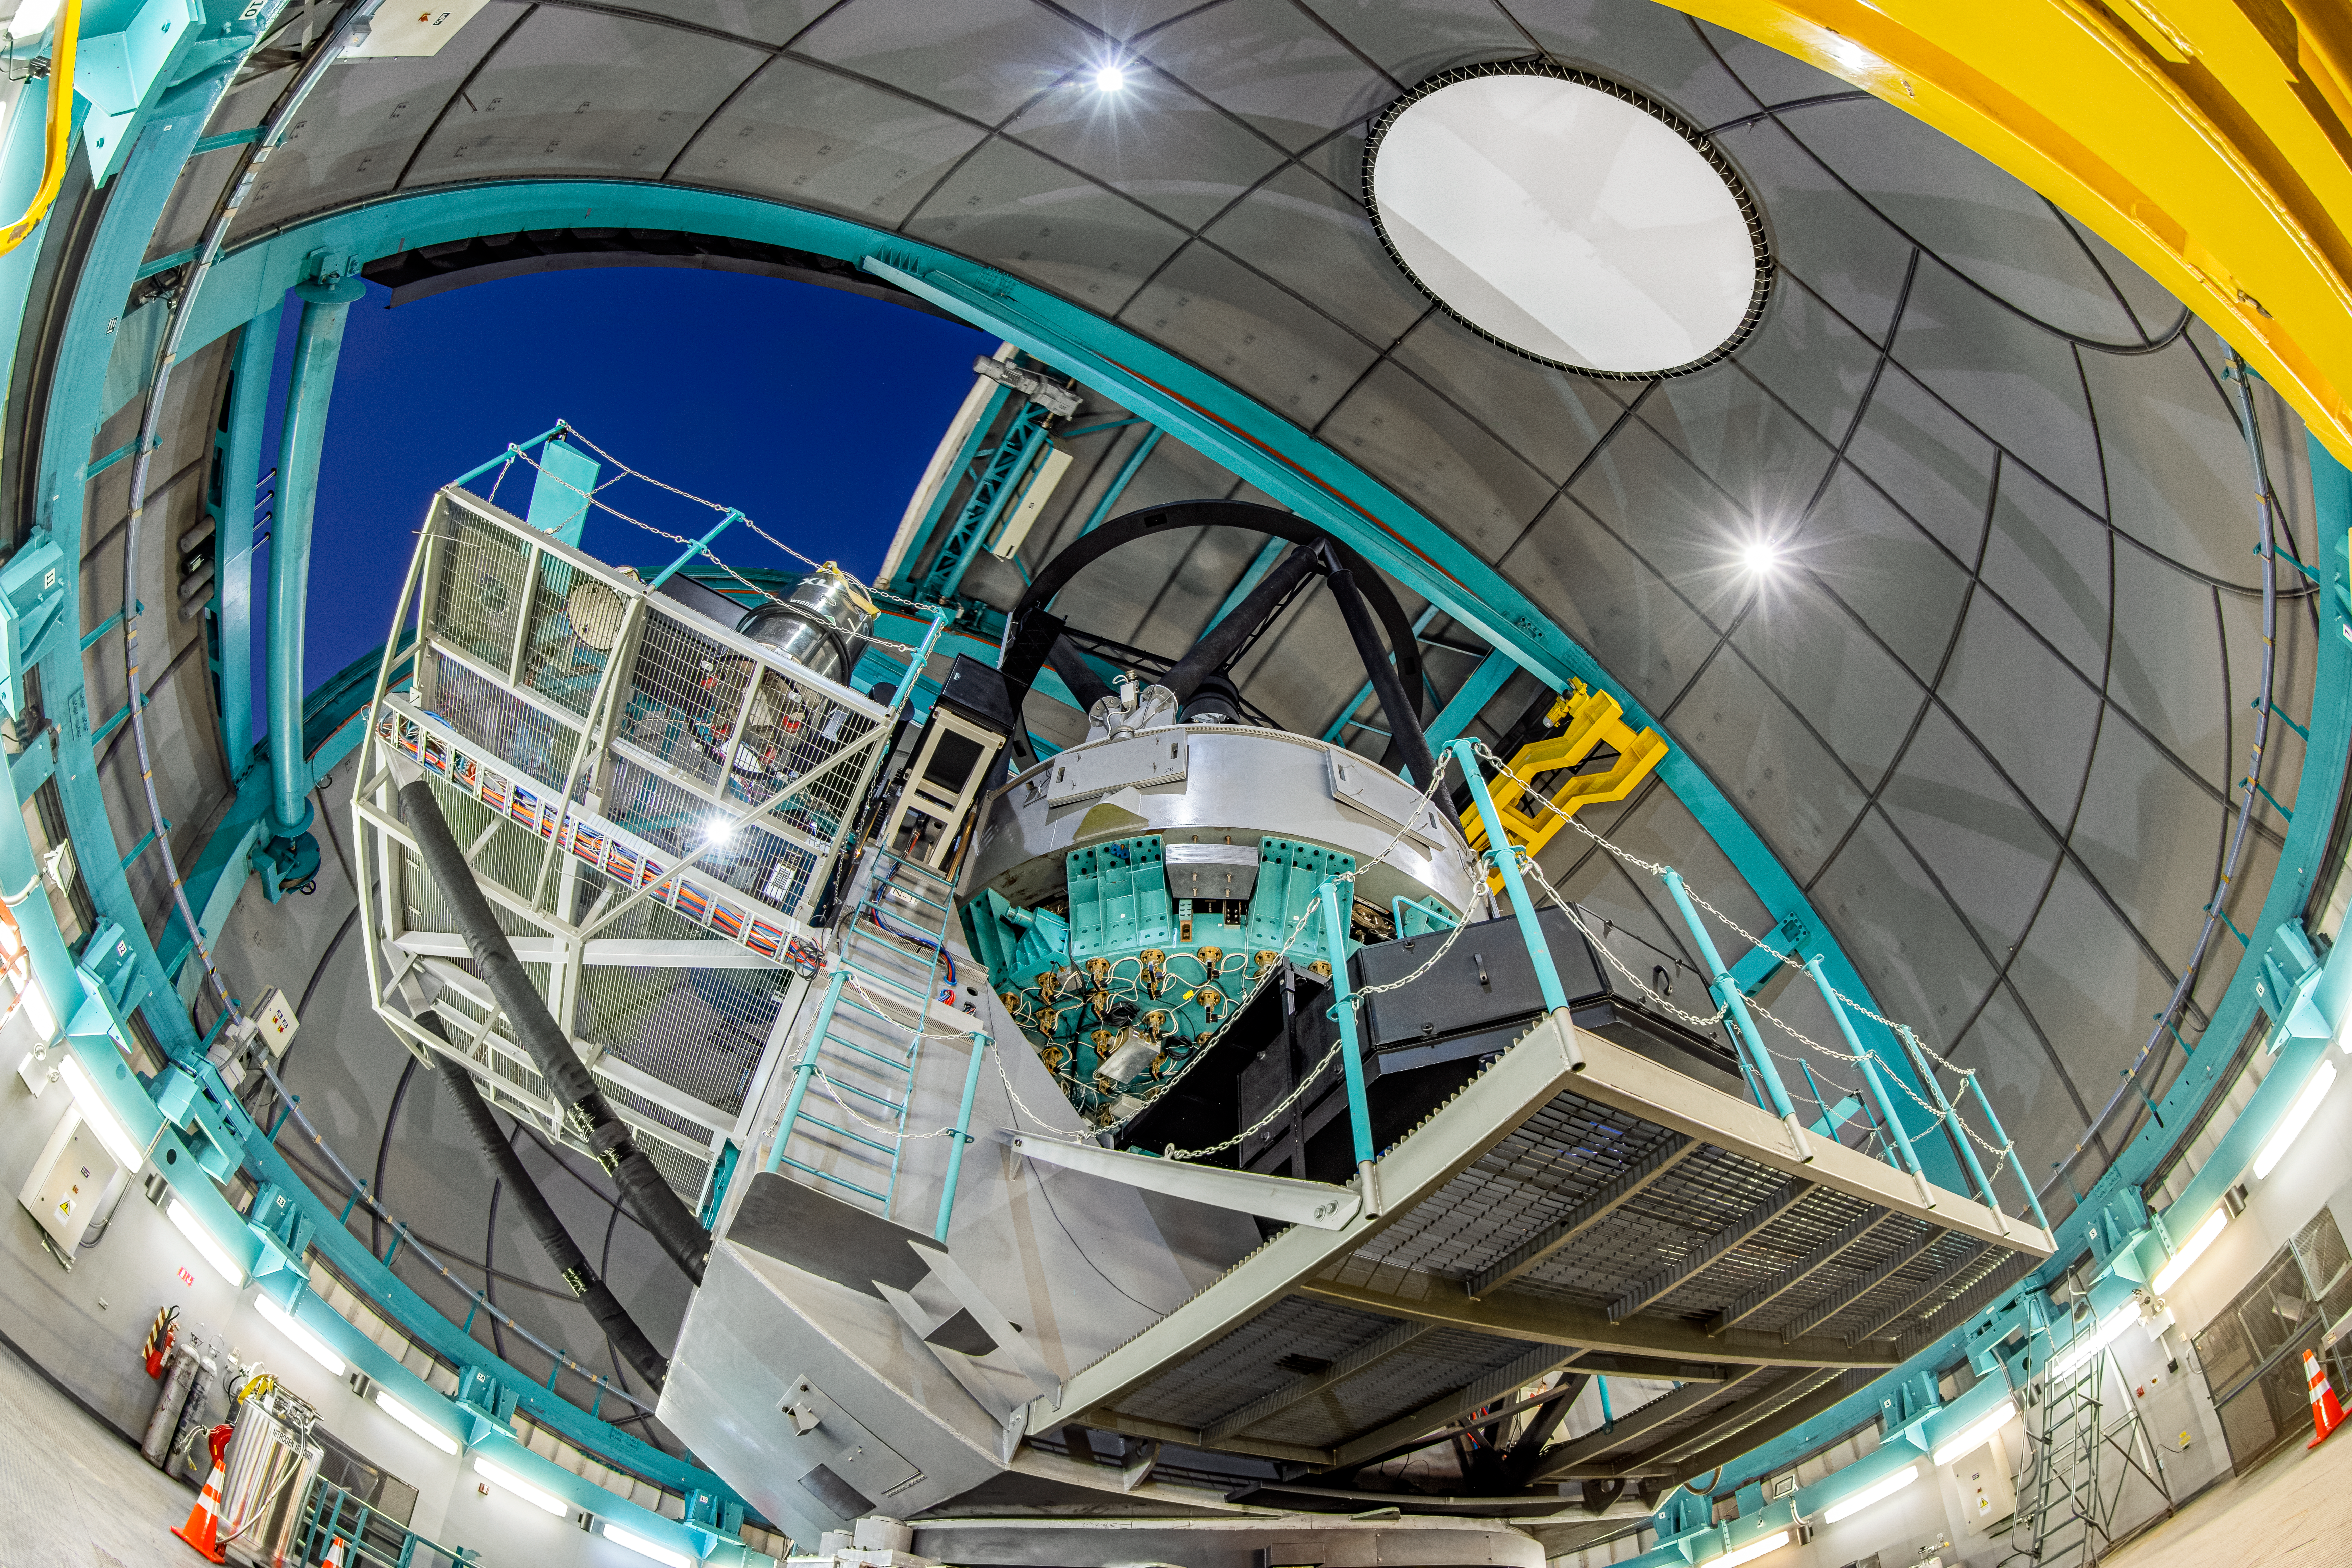

SOAR Telescope Interior

Inside the SOAR Telescope on Cerro Pachón in Chile.

Credit: NOIRLab/NSF/AURA/ T. Matsopoulos